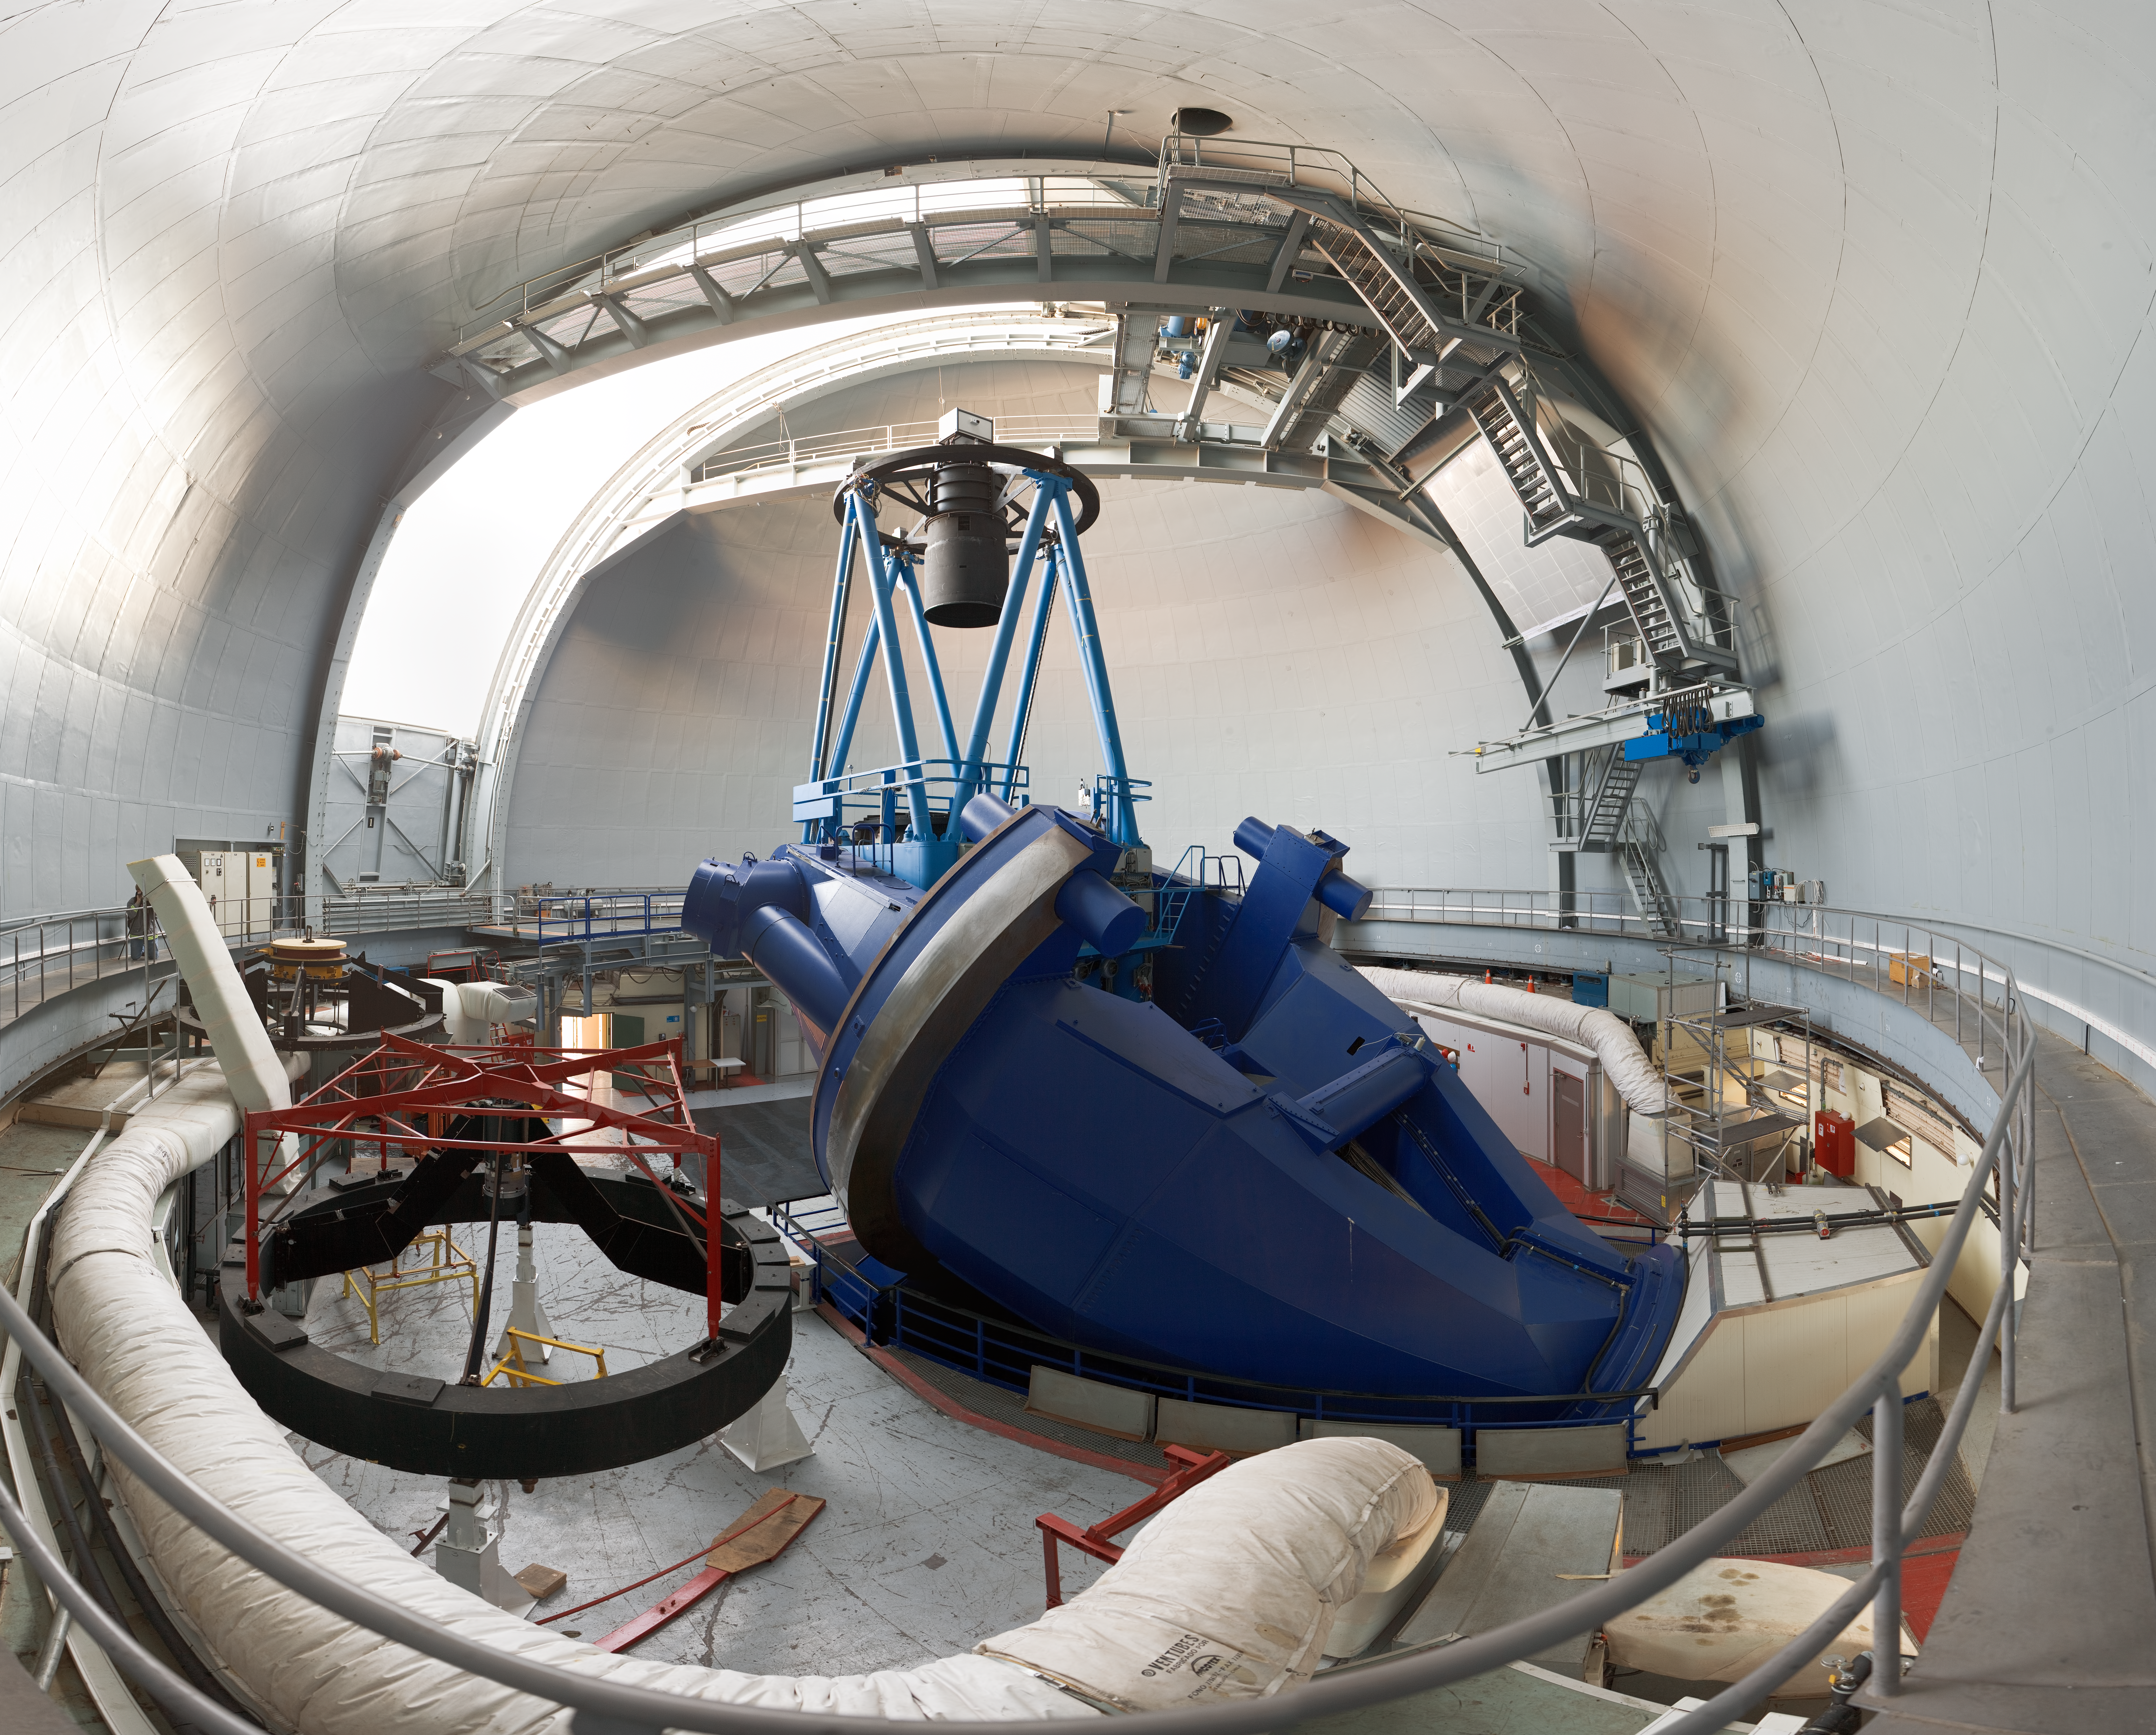

Wide-angle view of the ESO 3.6-metre telescope

This impressive wide-angle 360 panorama view was taken inside the dome of the ESO 3.6-metre telescope at the La Silla Observatory. The 3.6-metre telescope was inaugurated in 1976, when it was one of the largest telescopes of its time. It has an equatorial mount and the dome is 30 metres in diameter. This telescope currently works with the HARPS spectrograph, the world´s most precise instrument for the detection of exoplanets by the radial velocity method. The white tube which goes around the perimeter on the left is part of the air conditioning system. The temperature inside the telescope needs to be maintained at the same level expected for the night, in order to avoid turbulence. The La Silla Observatory, located 600 km north of Santiago de Chile and at an altitude of 2400 metres, has been an ESO stronghold since the 1960s.

An amazing interactive virtual tour is available here

Credit: ESO